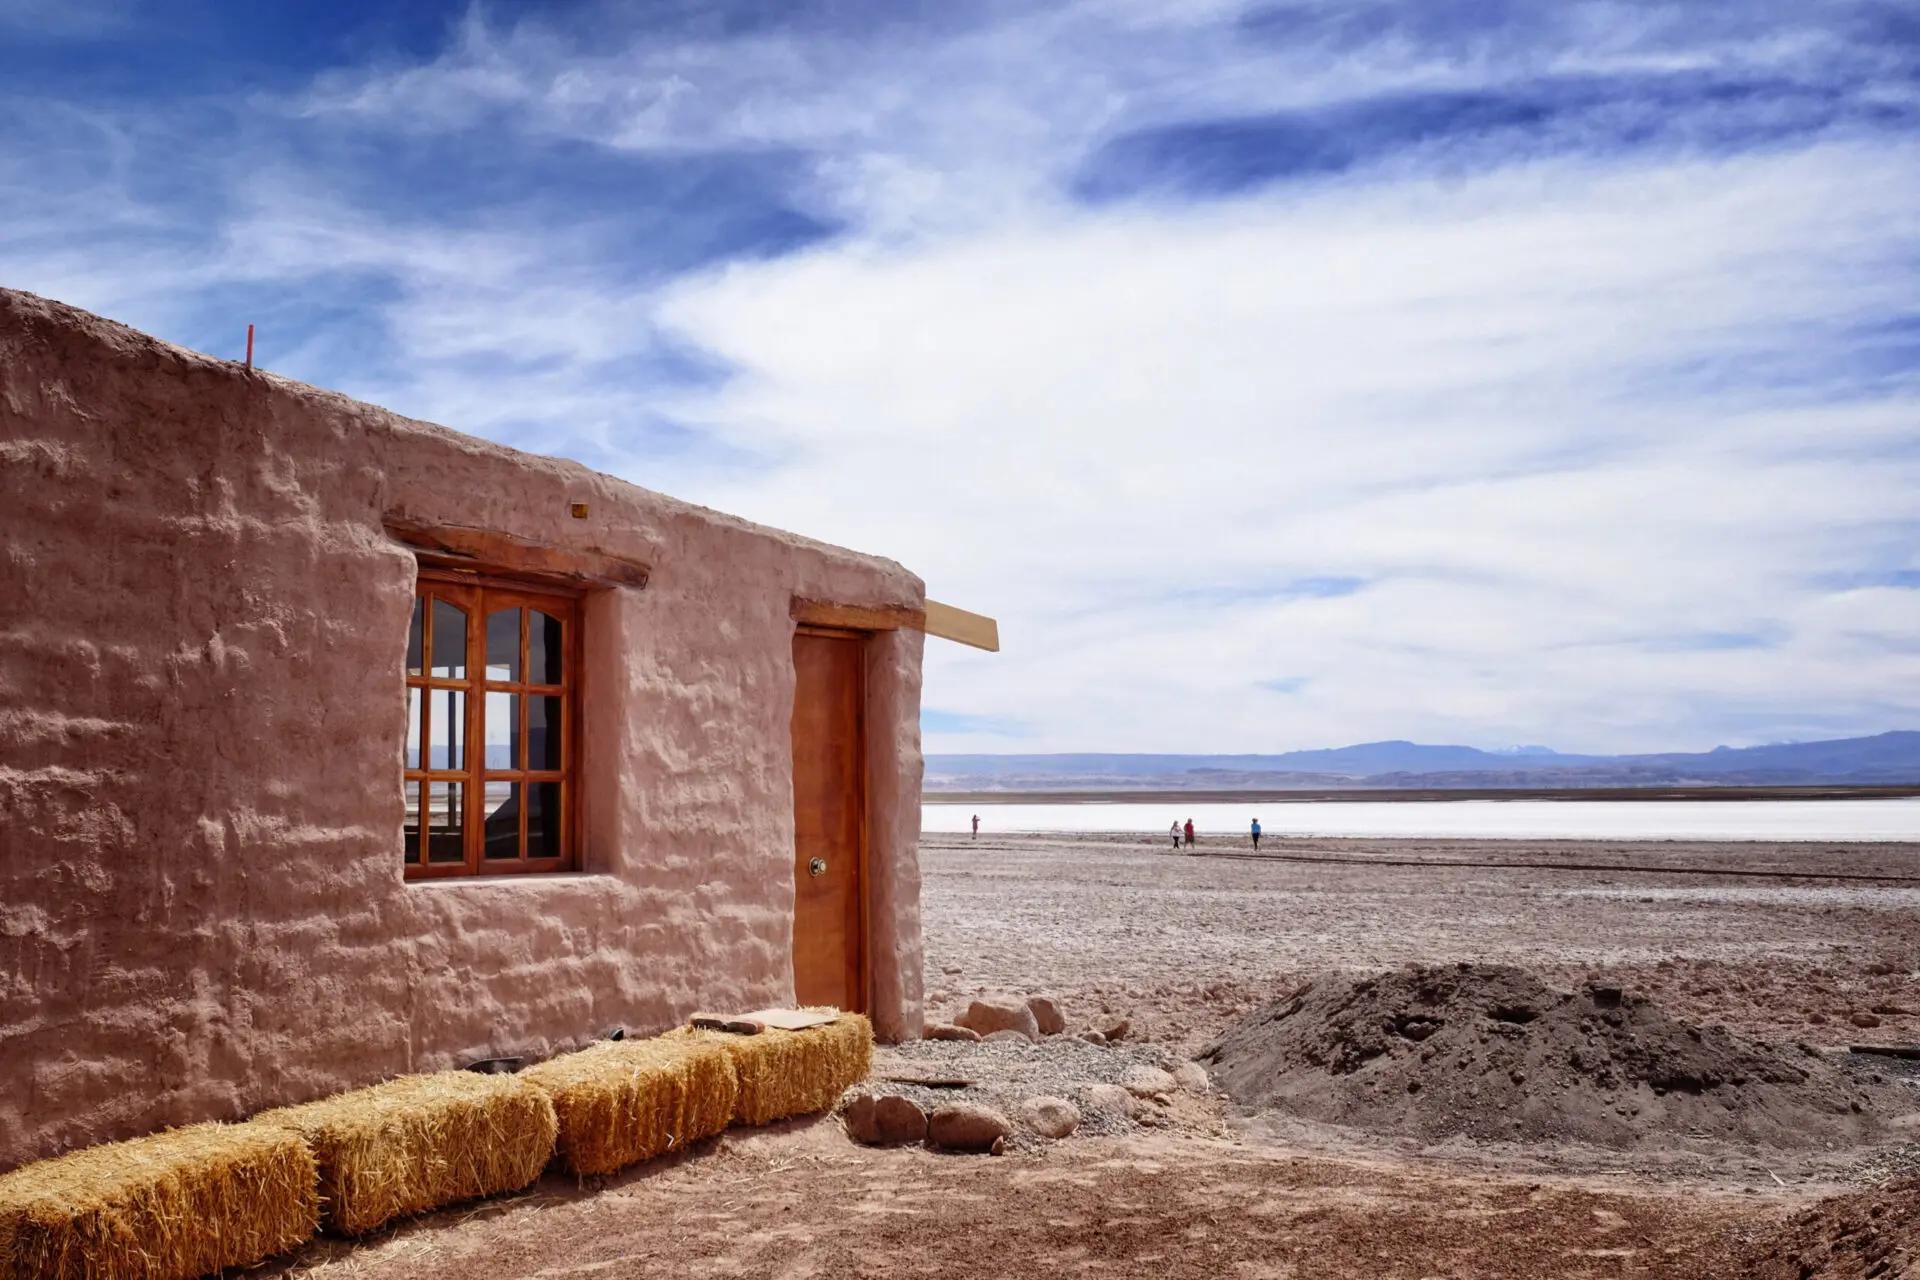

Cabin on the shores of the Tebenquiche lagoon built with ALMA Funds

Cabin on the shores of the Tebenquiche lagoon built with ALMA Funds to control the access of tourists to the area and thus protect it from damage to its flora and fauna.

Credit: R. Bennett - ALMA (NRAO / ESO / NAOJ)